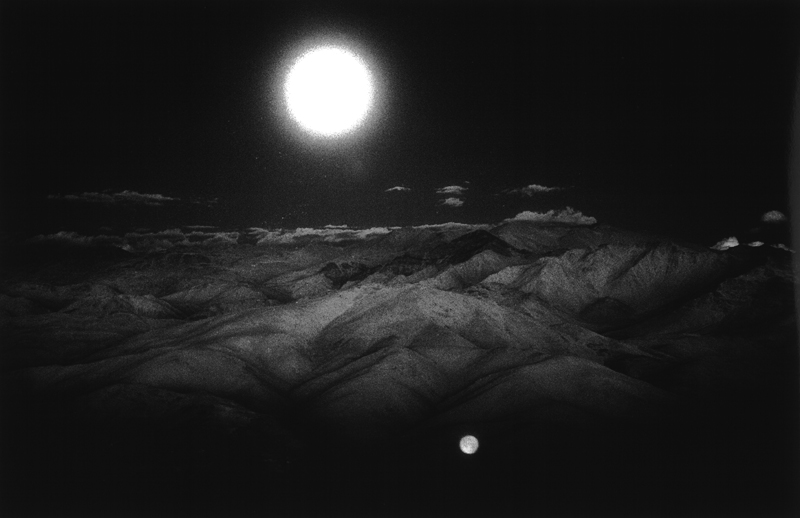

Moon over the Andes

The Moon shining over the Chilean Andes.

Credit: ESO/H.H. Heyer